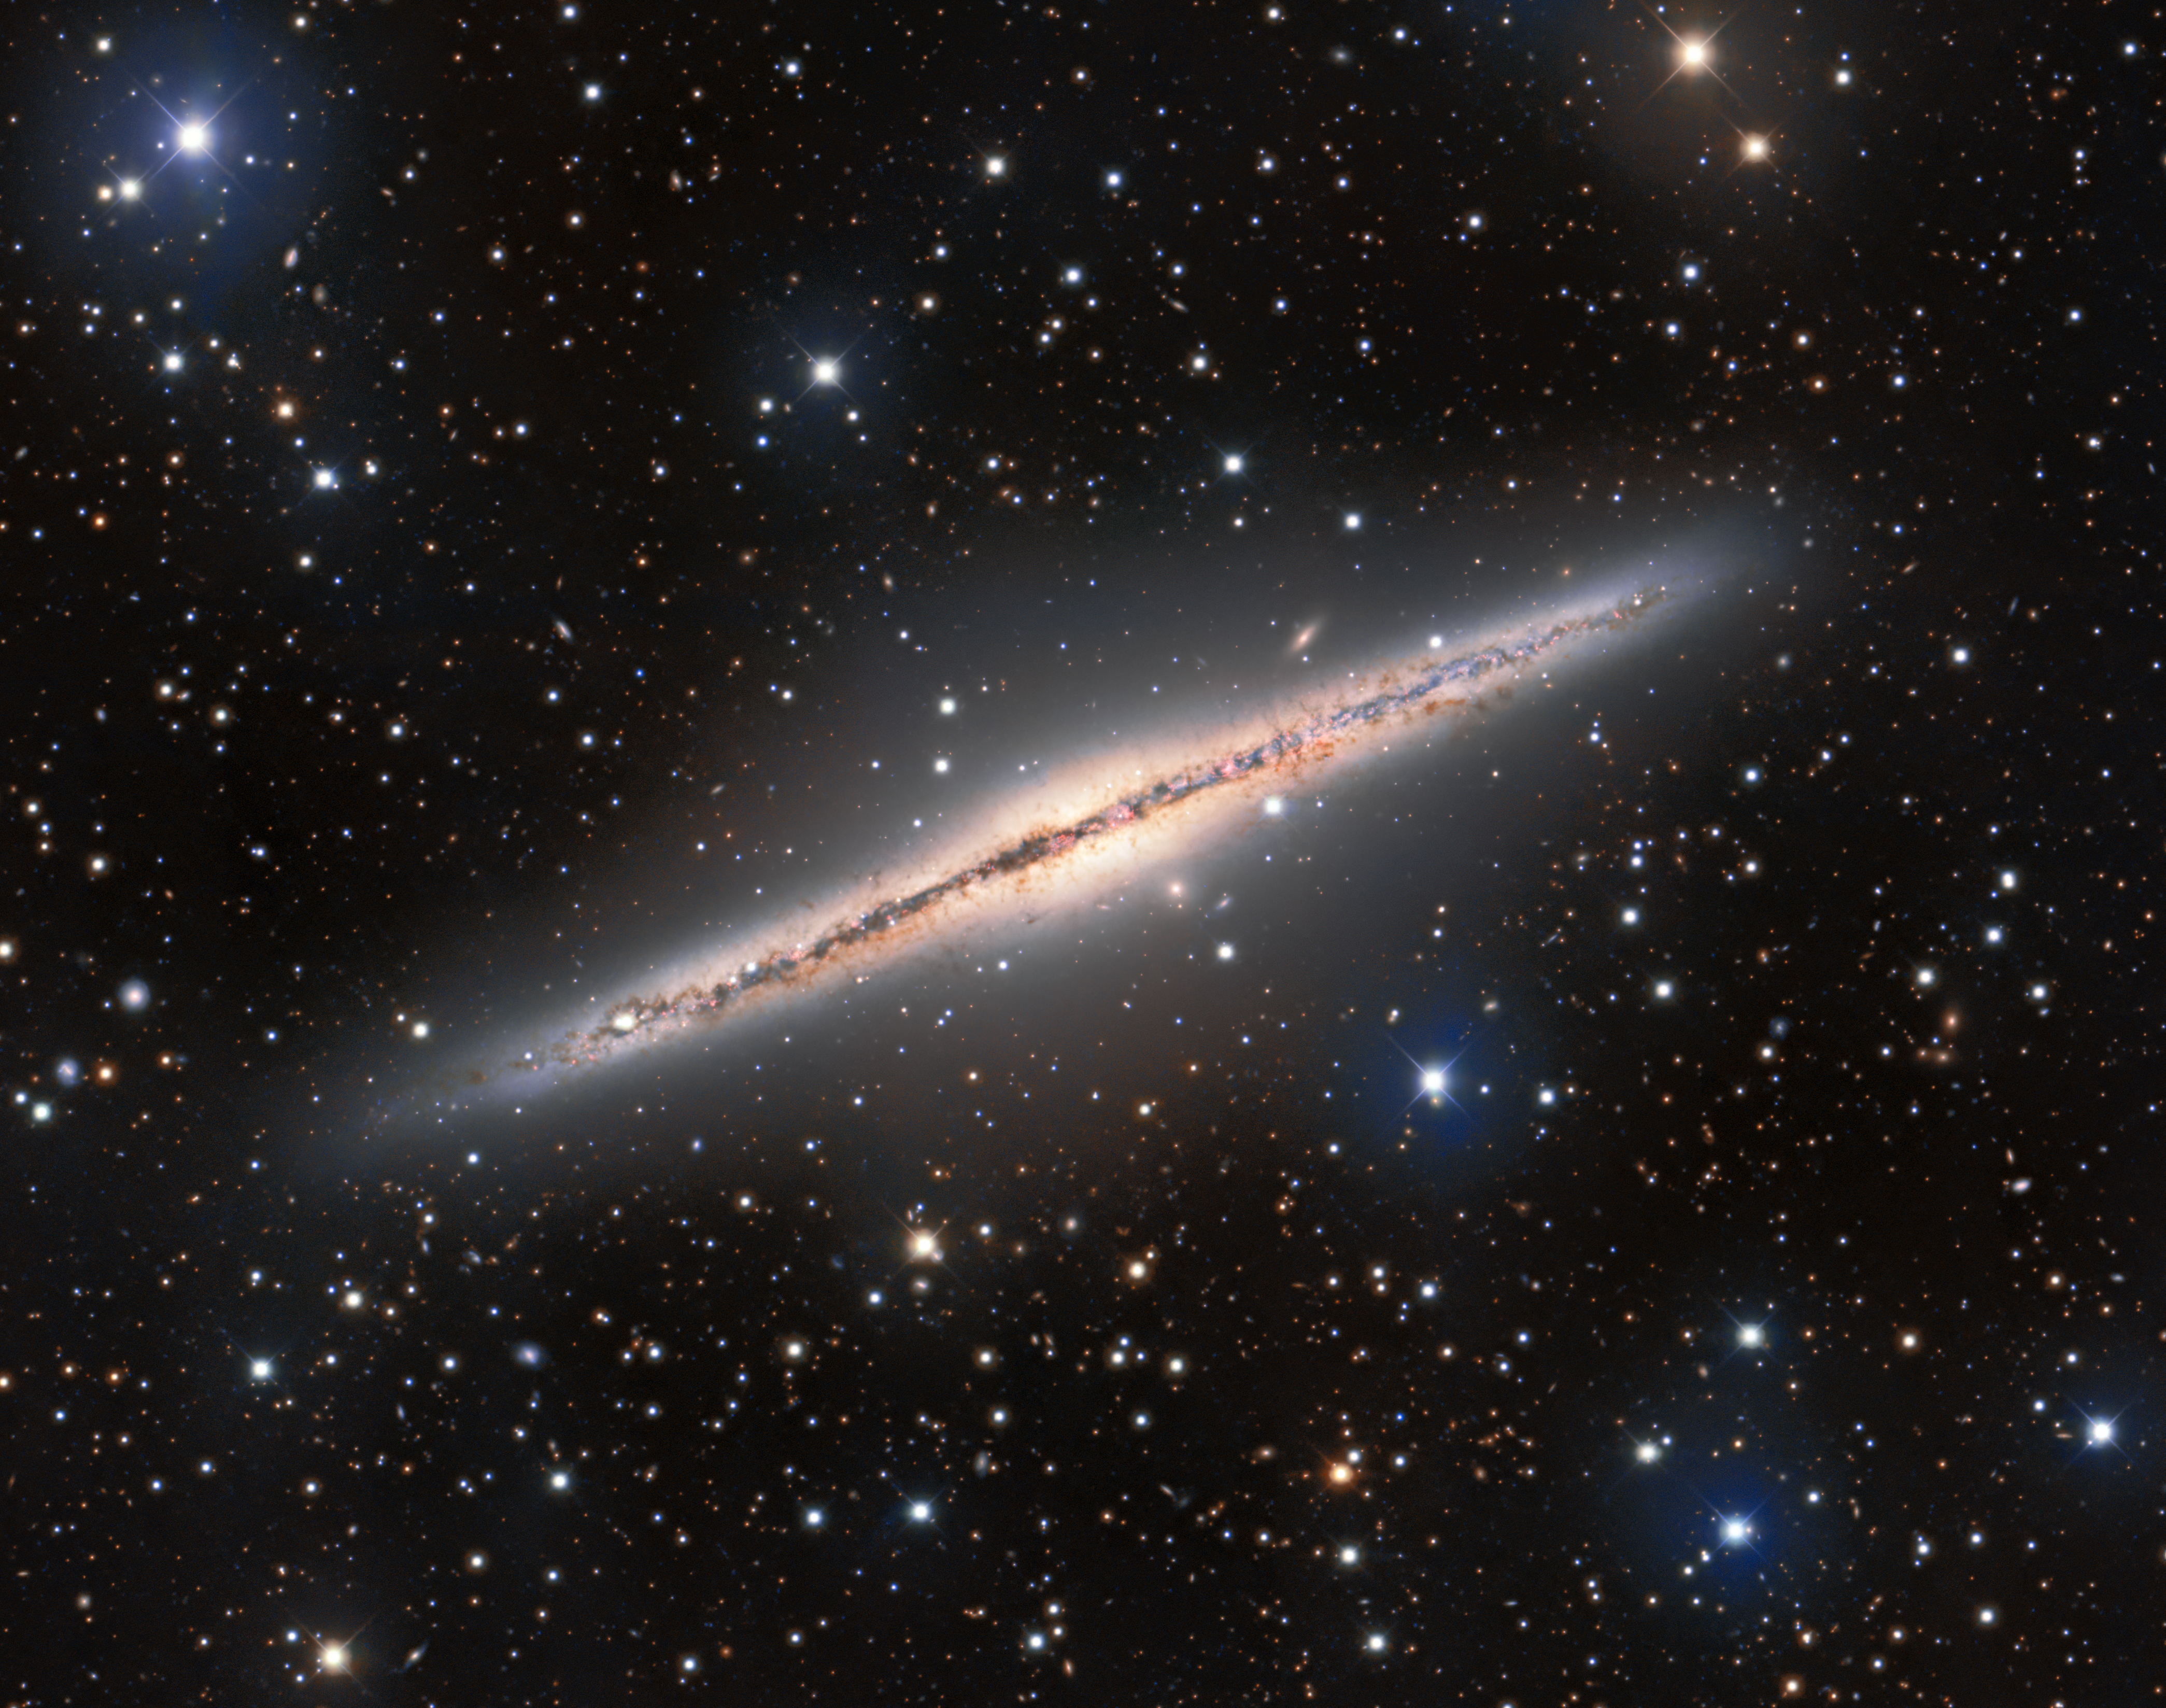

Silver Galactic Sliver

The Silver Sliver Galaxy — more formally known as NGC 891 — is shown in this striking image from the Mosaic instrument on the 4-meter Nicholas U. Mayall Telescope at Kitt Peak National Observatory, a Program of NSF NOIRLab. NGC 891 is a spiral galaxy that lies almost perfectly edge-on to us, leading to its elongated appearance and its striking resemblance to our home galaxy, the Milky Way, as seen from the Earth. Since NGC 891 is oriented edge-on, it’s great for investigating the galactic fountain model. When stellar winds and supernovae from the disk of a galaxy eject gas into the surrounding medium, it can create condensation that rains back down onto the disk. The condensed gas then provides new fuel for star formation. In addition to the portrait of NGC 891, this image is littered with astronomical objects near and far — bright foreground stars from our own galaxy intrude upon the view of NGC 891 and distant galaxies lurk in the background.

Credit: KPNO/NOIRLab/NSF/AURA Acknowledgments: PI: M.T. Patterson (New Mexico State University)Image processing: Travis Rector (University of Alaska Anchorage), Mahdi Zamani & Davide de Martin